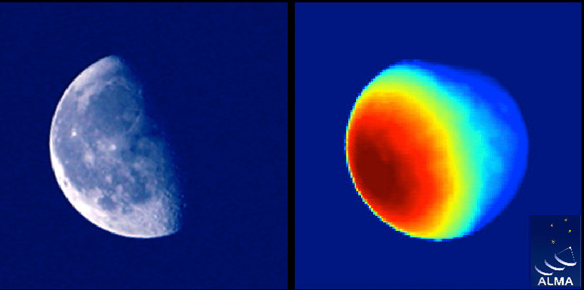

Moon as seen by ALMA

First radio image of the Moon taken with a 12-meter ALMA antenna. The optical image at left shows the sunlight reflected by the Moon's surface, whereas the radio image shows the physical temperature distribution of the Moon. The ALMA image clearly shows the temperature distribution of the Moon, including weak radio emission from the dark side of the Moon.

Credit: ALMA (ESO/NAOJ/NRAO)